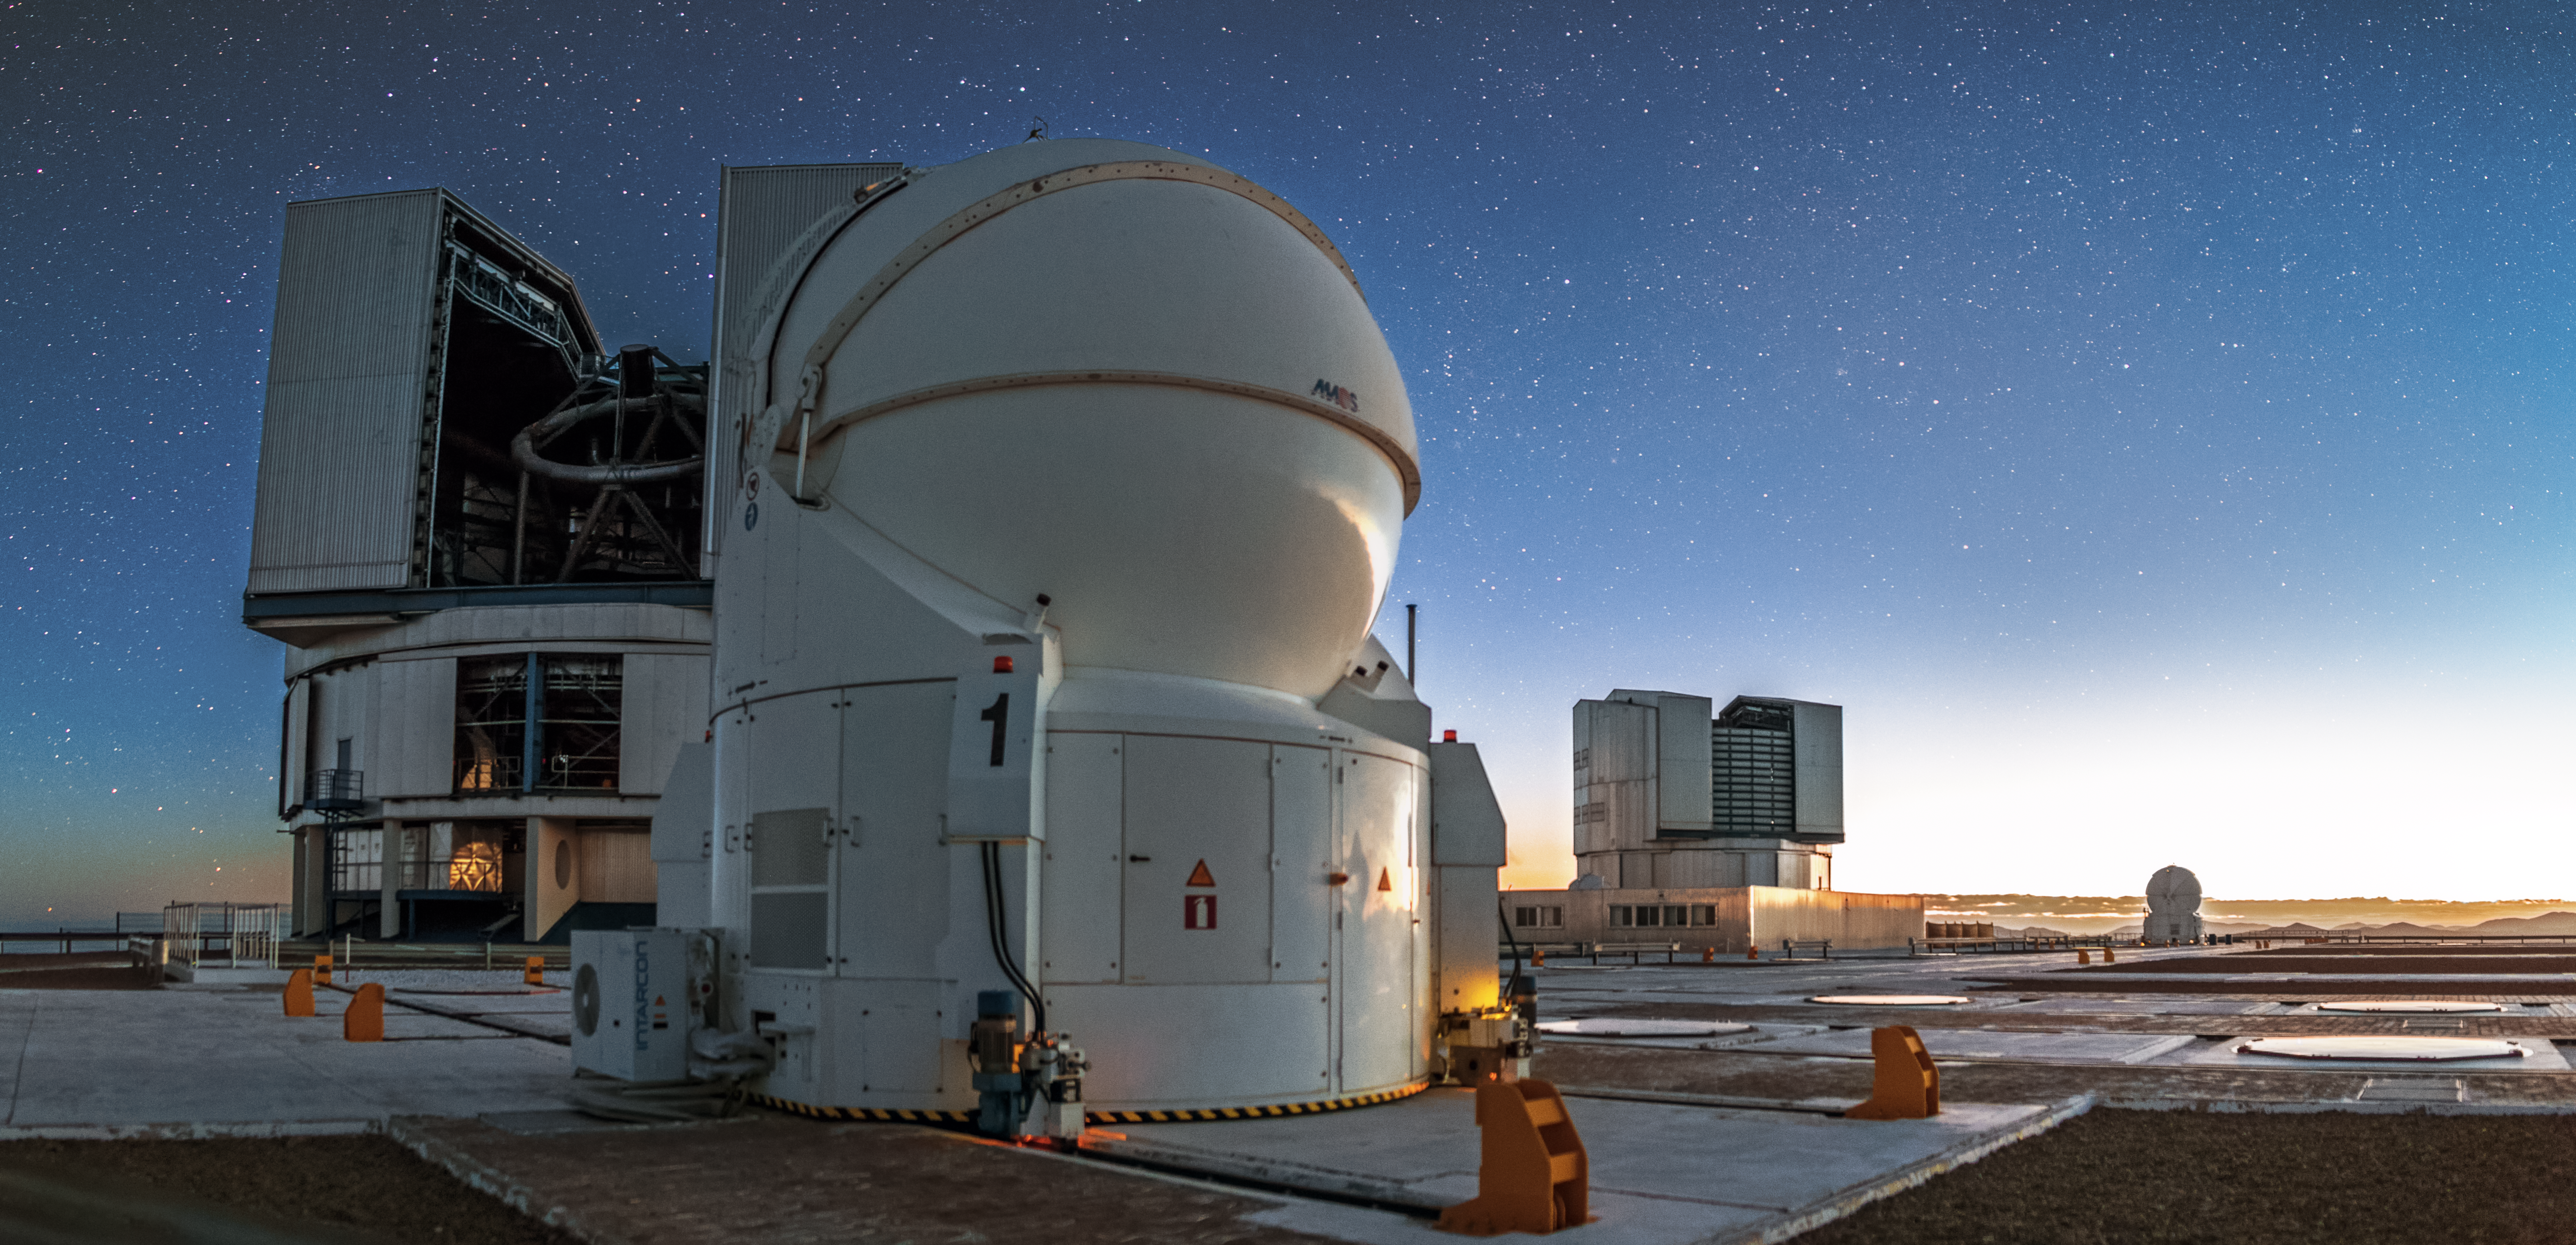

Perfect pairs

Two of the VLT's Unit Telescopes stand behind two of the Auxiliary Telescopes. A picture of both aesthetic and practical harmony.

Credit: A. Tudorica/ESO